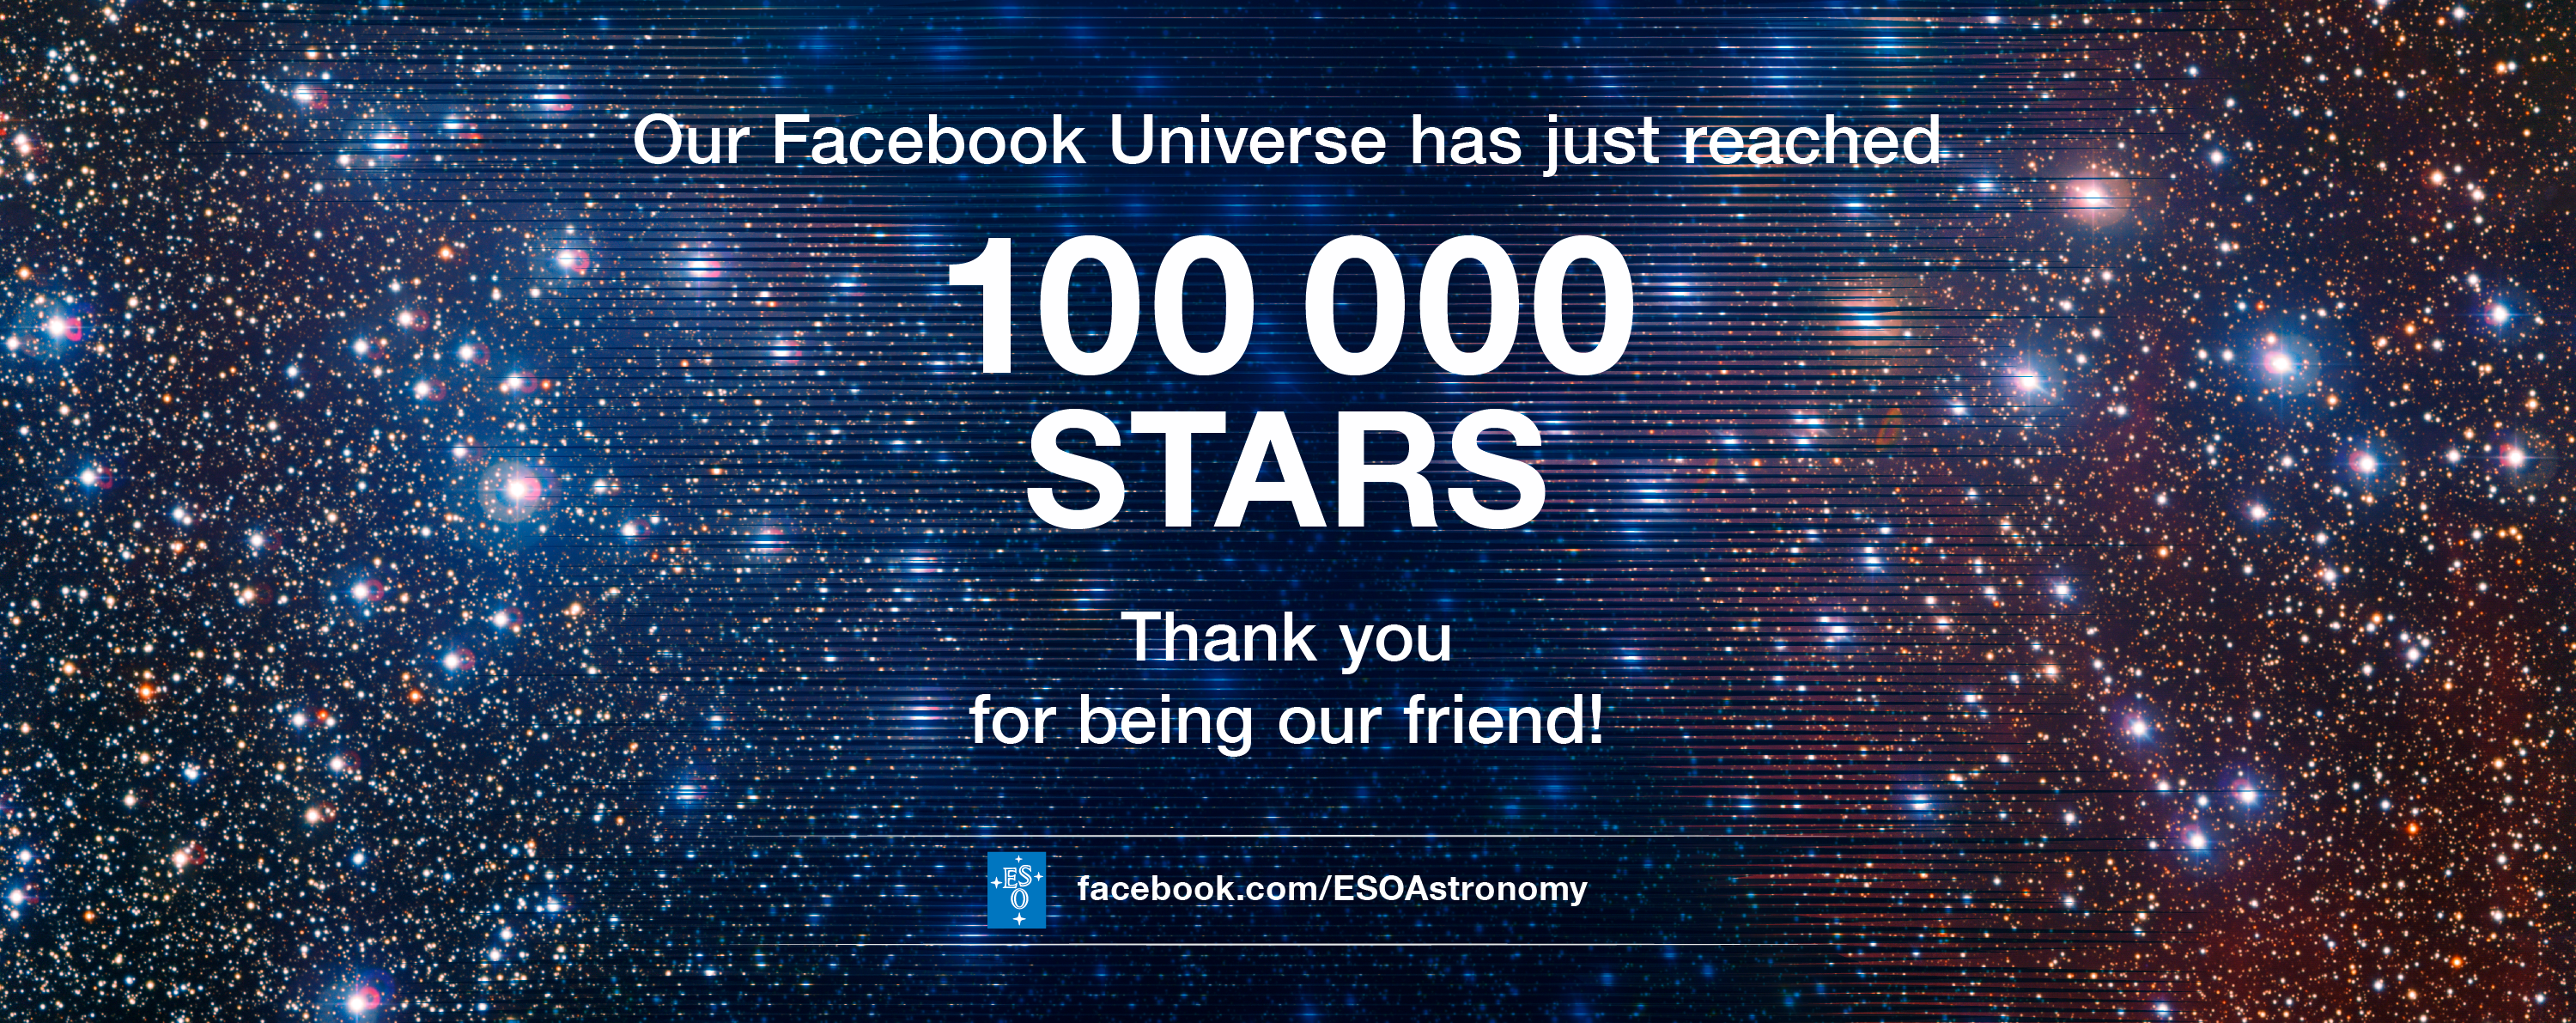

ESO’s Facebook page welcomes its 100 000th friend

ESO would like to extend a warm welcome to our 100 000th Facebook friend and a thank you to everyone who has become our friend on Facebook and, in doing so, helped to spread an interest in astronomy, space, and in the work of ESO.

Credit: ESO